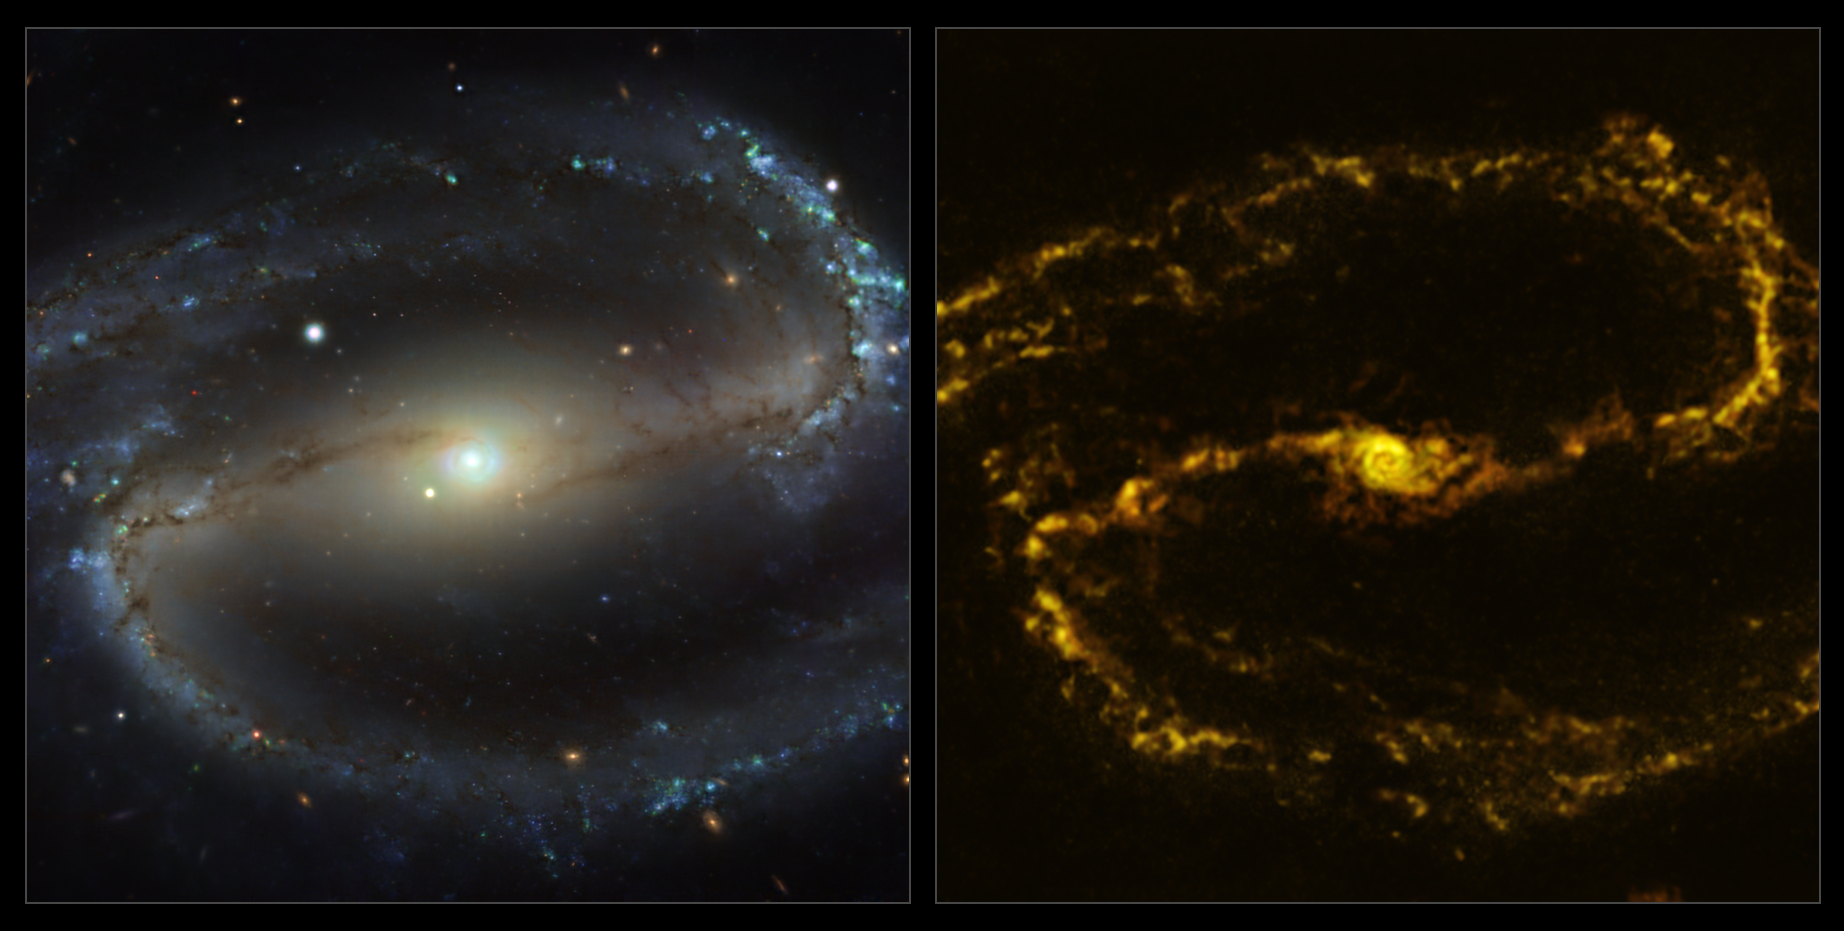

The NGC 1300 galaxy as seen with MUSE on ESO’s VLT and ALMA

These images of the nearby galaxy NGC 1300 were taken with the Multi-Unit Spectroscopic Explorer (MUSE, left) on ESO’s Very Large Telescope (VLT) and with the Atacama Large Millimeter/submillimeter Array (ALMA, right), in which ESO is a partner. The MUSE data combines green, red and infrared filters to reveal the distribution of stars, while ALMA was used to map cold clouds of molecular gas, which provide the raw material from which stars form.

NGC 1300 is a spiral galaxy, with a bar of stars and gas at its centre, located approximately 61 million light-years from Earth in the constellation Eridanus.

The images were taken as part of the Physics at High Angular resolution in Nearby GalaxieS (PHANGS) project, which is making high-resolution observations of nearby galaxies with telescopes operating across the electromagnetic spectrum. By comparing the images at different wavelengths, astronomers can better understand what triggers, boosts or holds back the birth of new stars.

Credit: ESO/ALMA (ESO/NAOJ/NRAO)/PHANGS